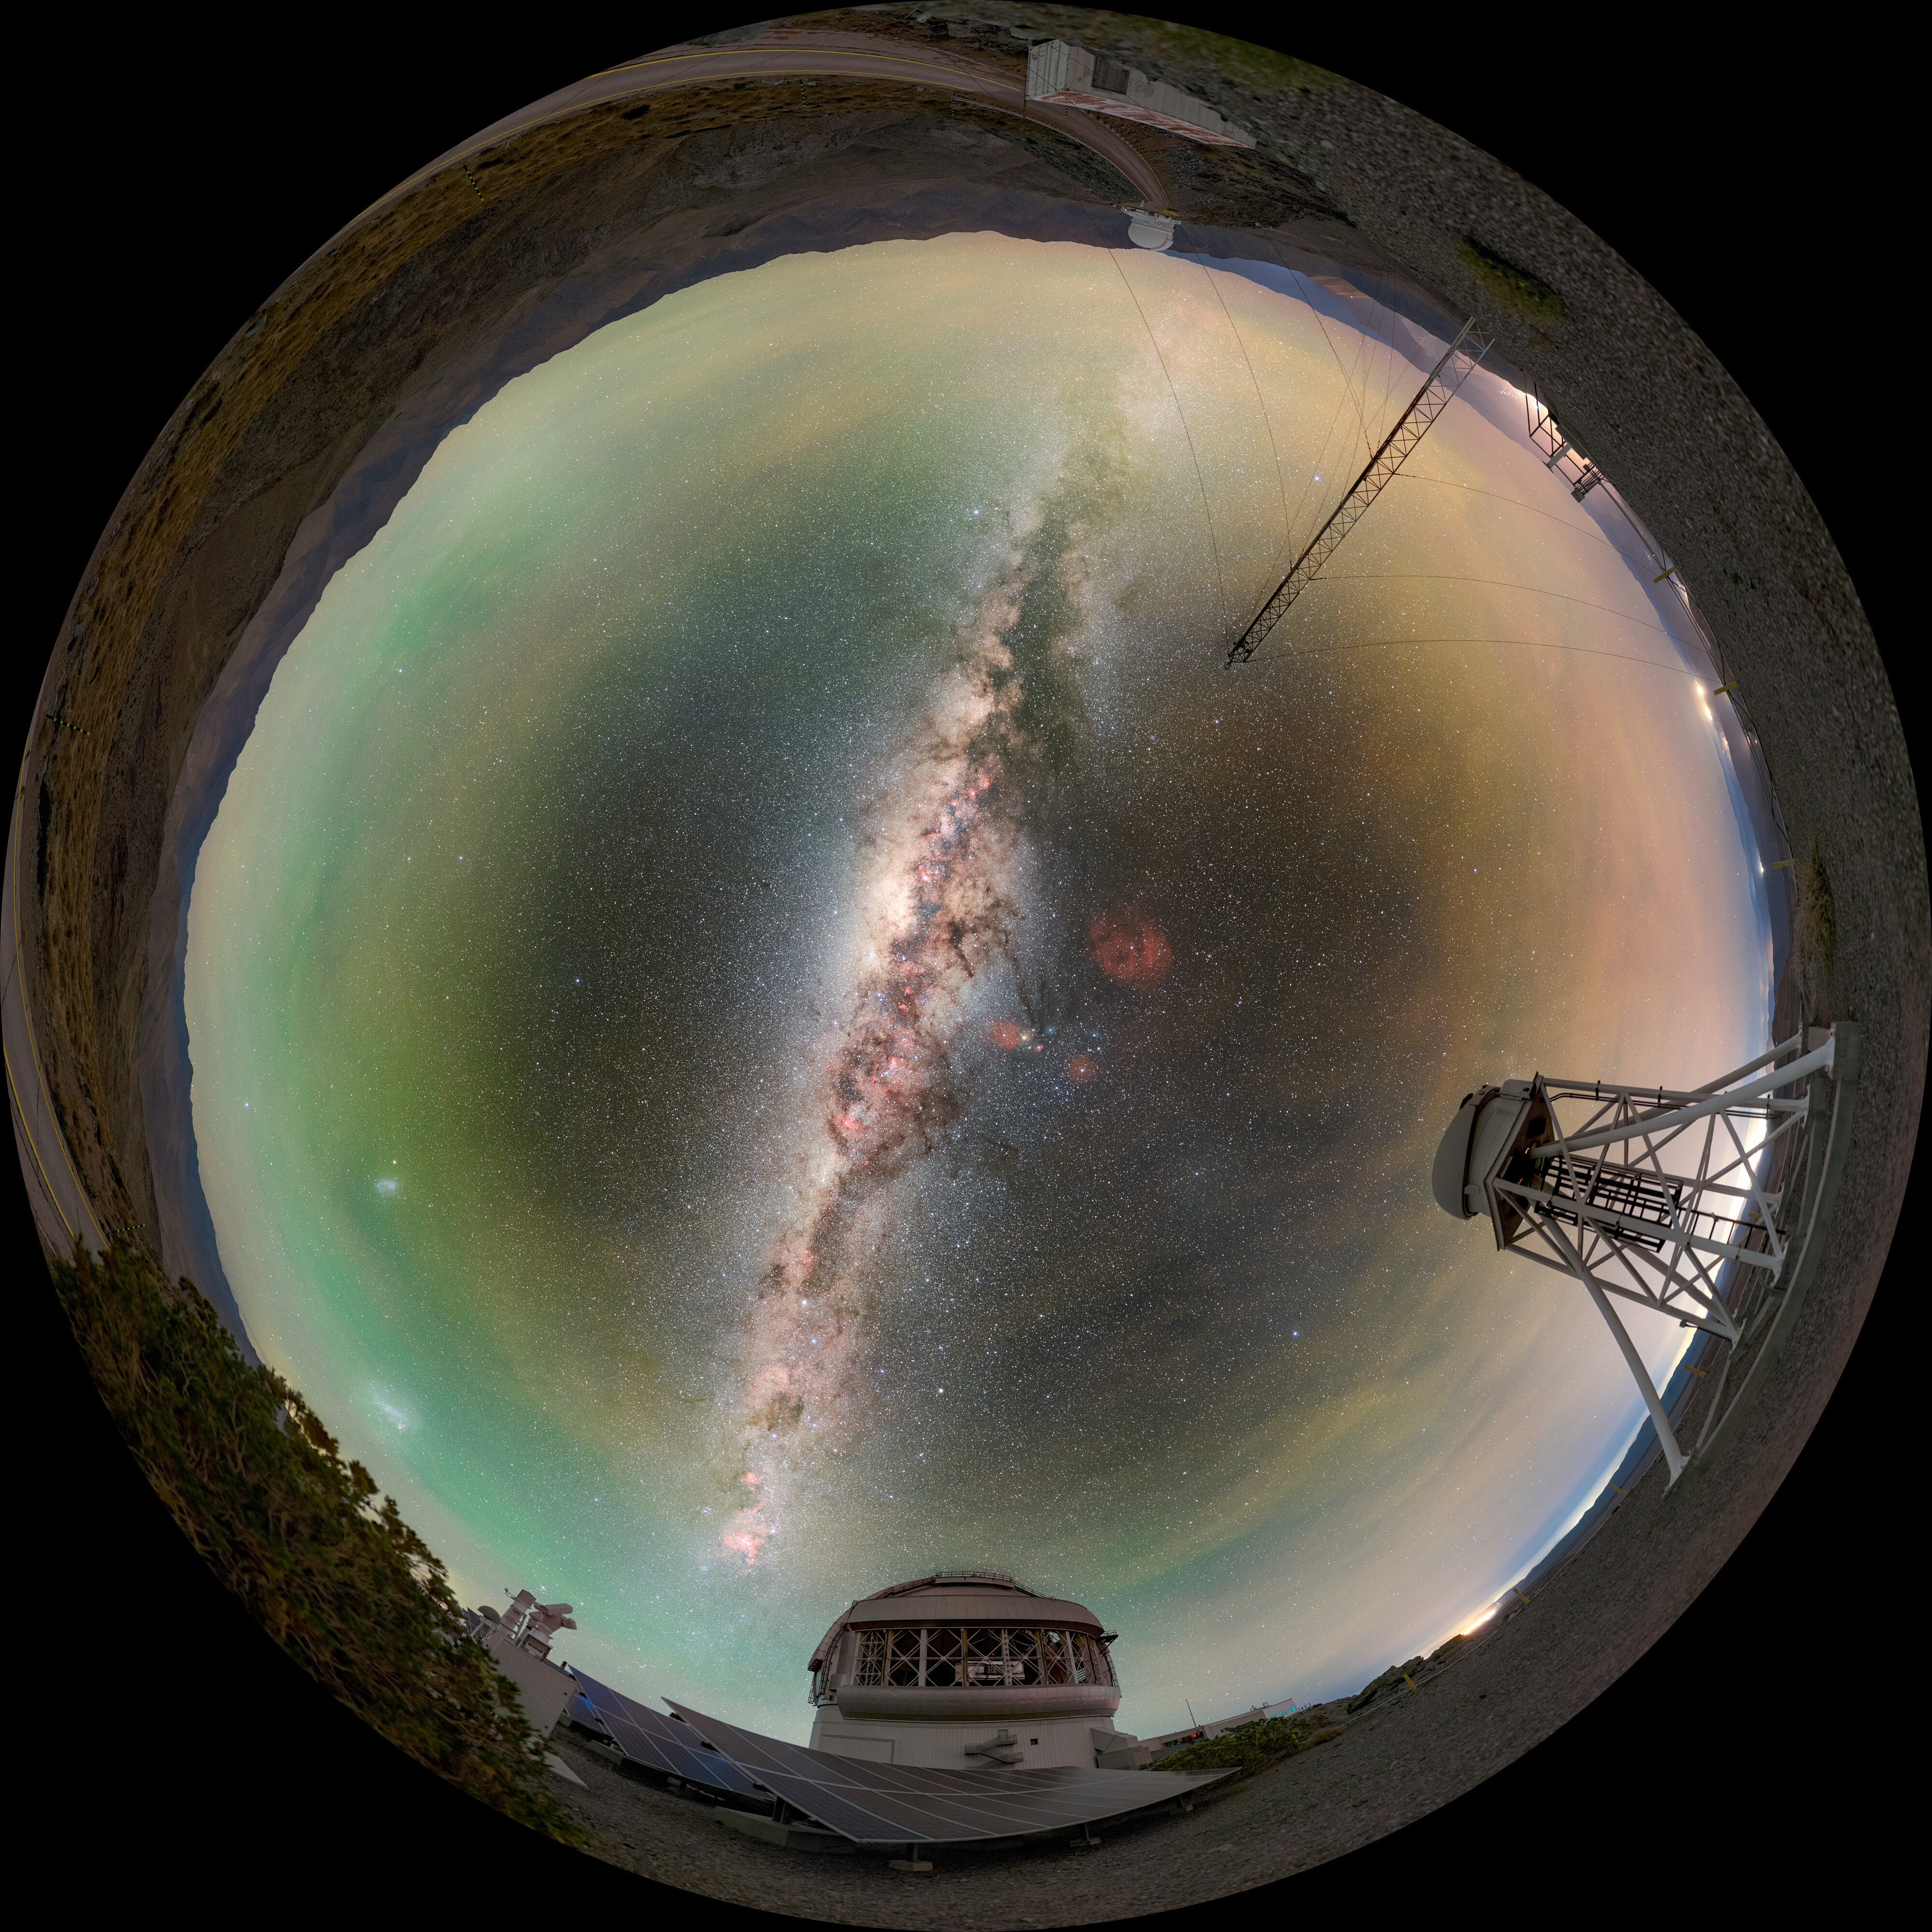

Catching Light Day and Night (Fulldome)

Gemini South, one half of the International Gemini Observatory, supported in part by the U.S. National Science Foundation (NSF) and operated by NSF NOIRLab, is captured here along with some of its 668 solar panels and the assistive DIMM3 seeing monitor.

A cropped version of this image was featured as a NOIRLab Image of the Week. You can also find this image as a 360 panorama.

Petr Horálek, the photographer, is a NOIRLab Audiovisual Ambassador.

Credit: International Gemini Observatory/NOIRLab/NSF/AURA/P. Horálek (Institute of Physics in Opava)